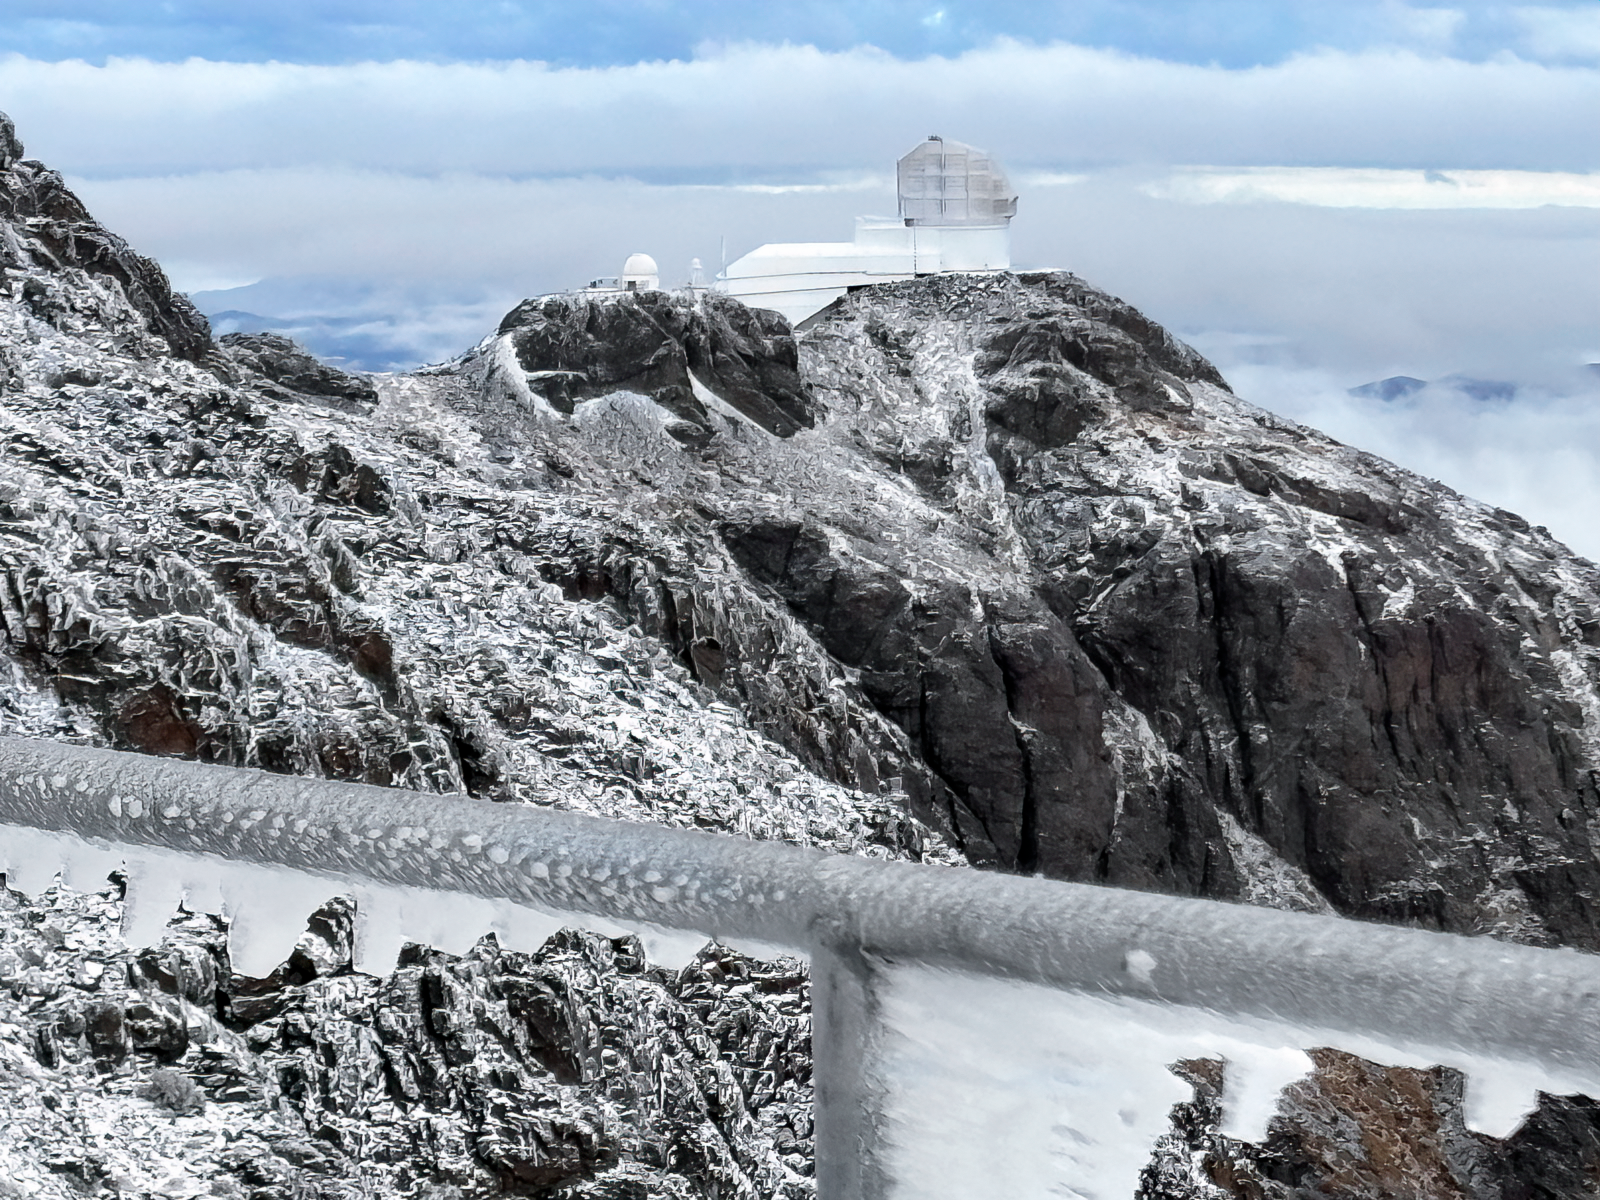

Snow at Cerro Pachón (June 2025)

NSF-DOE Vera C. Rubin Observatory is seen following winter snow on 12 June 2025.

Credit: NOIRLab/NSF/AURA/F. Bruno